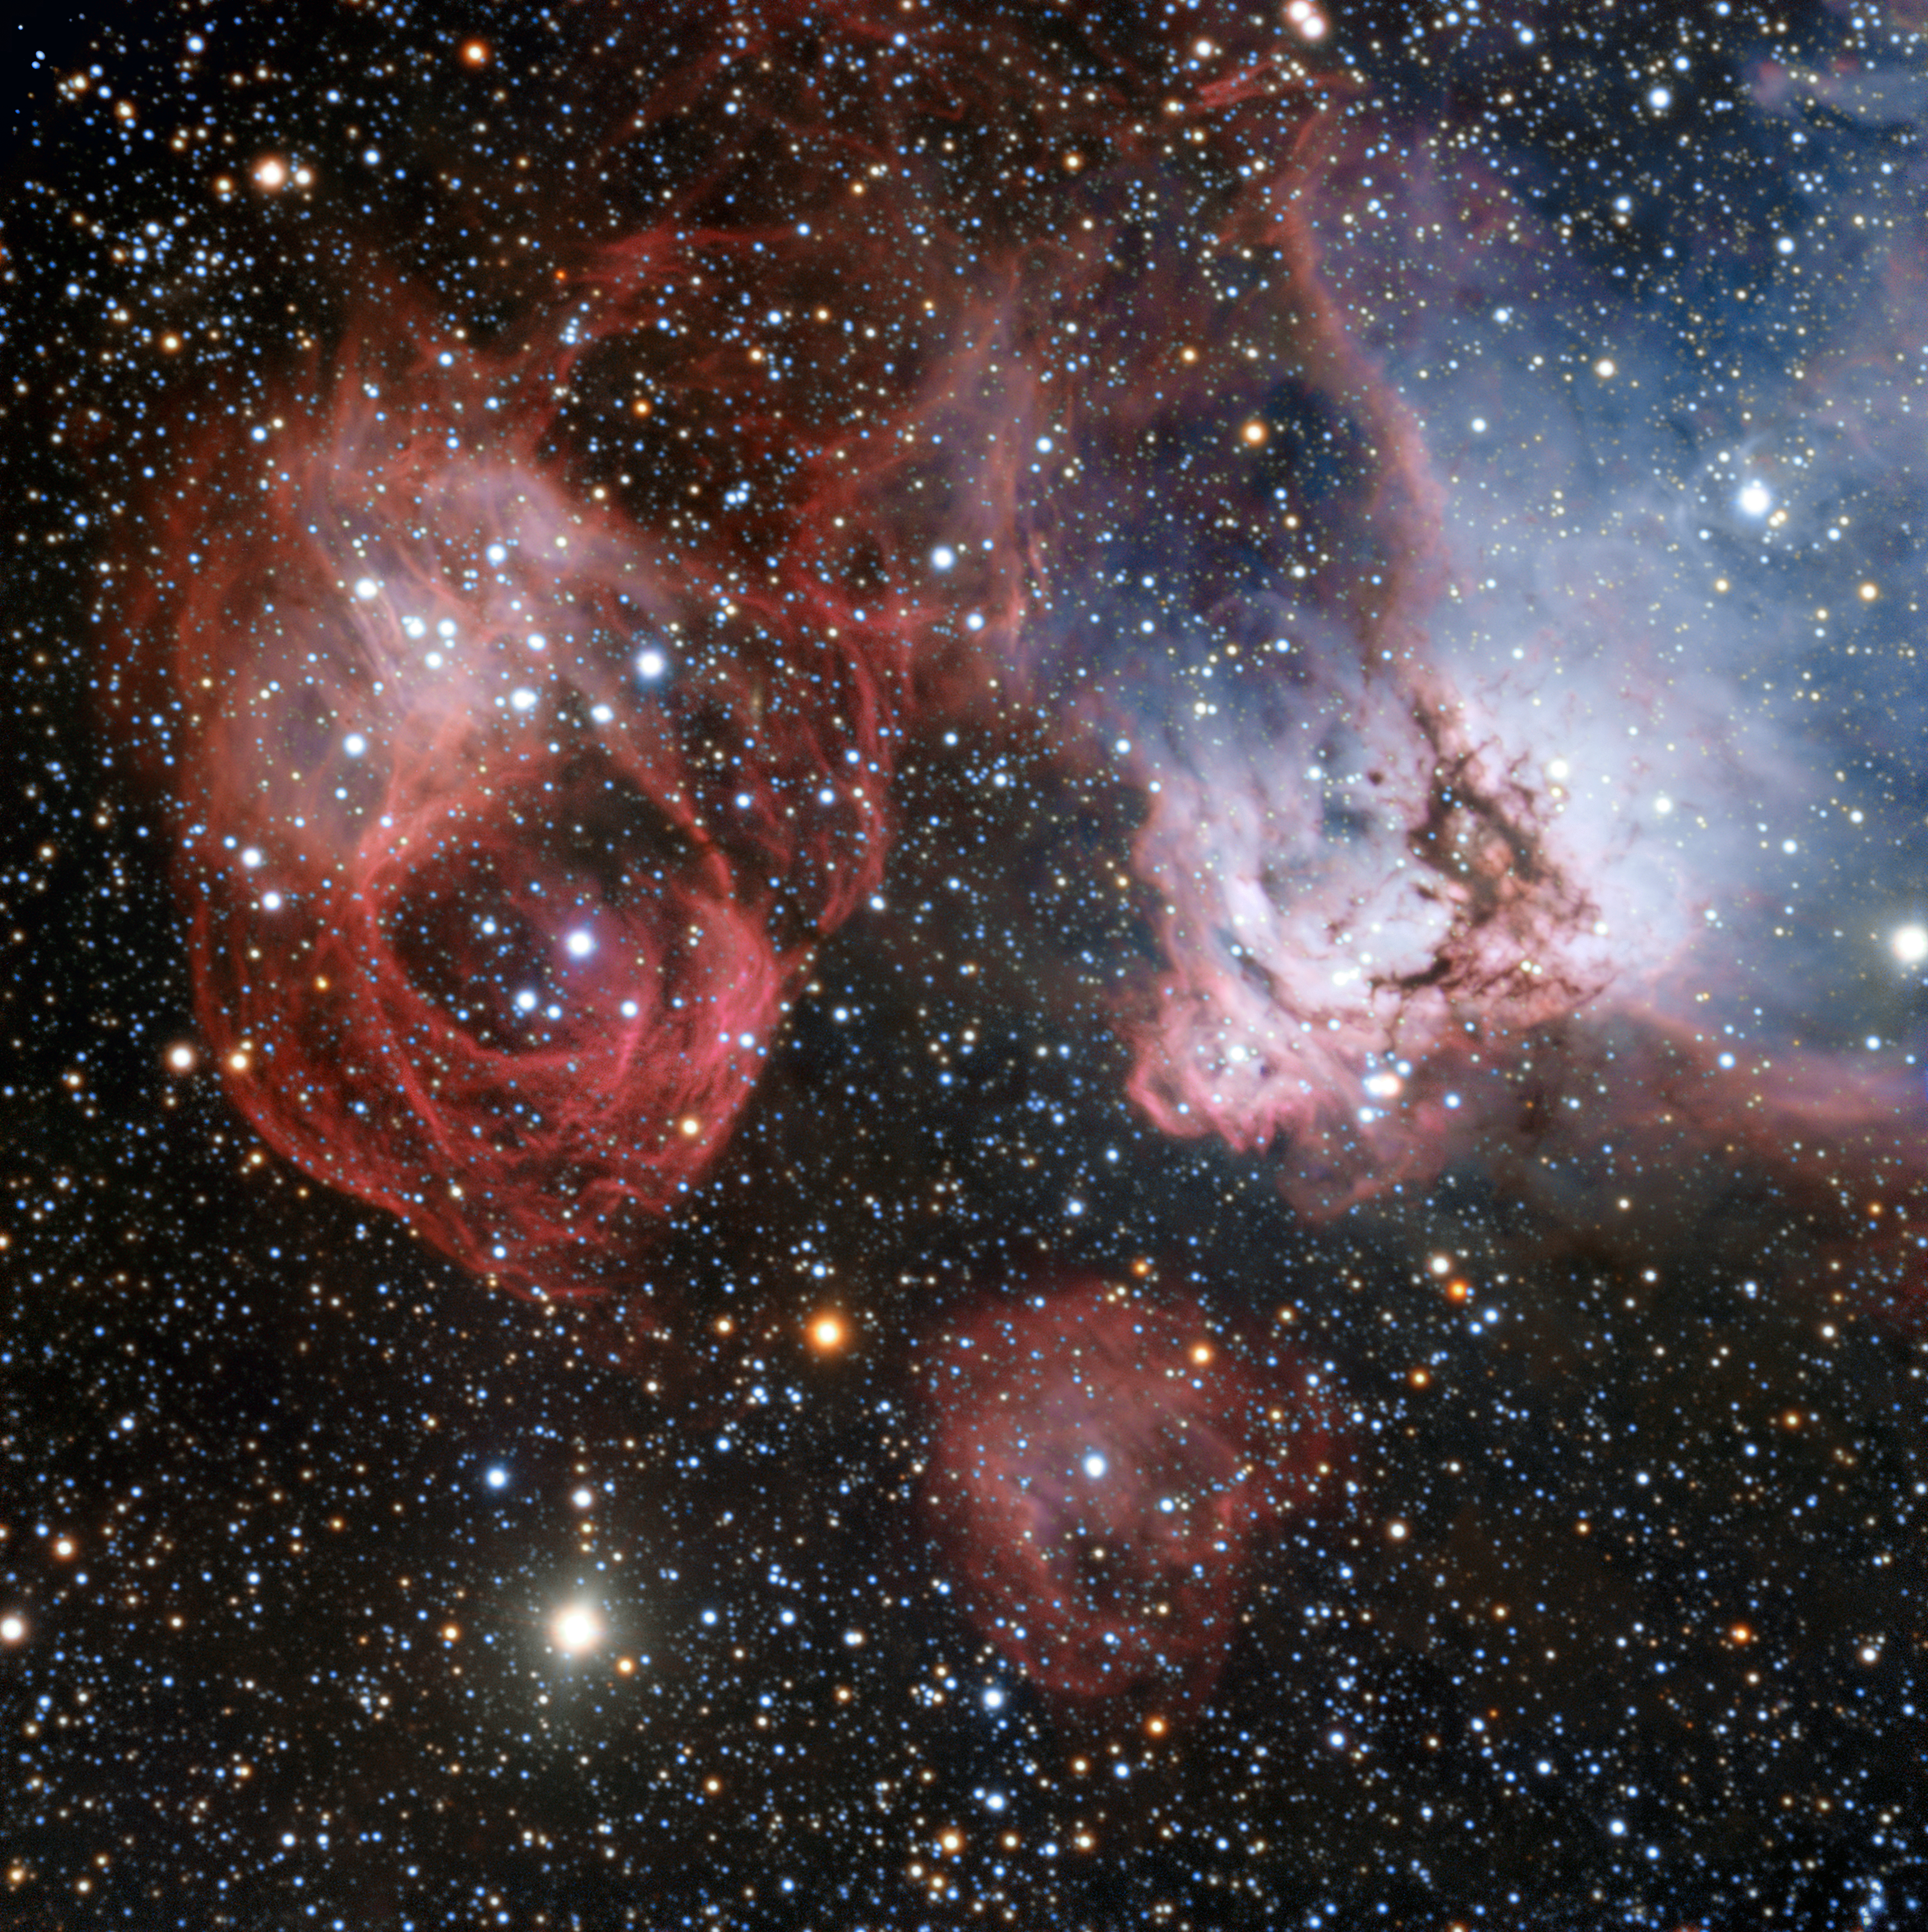

The star formation region NGC 2035 imaged by the ESO Very Large Telescope

The Large Magellanic Cloud is one of the closest galaxies to our own. Astronomers have now used the power of the ESO’s Very Large Telescope to explore NGC 2035, one of its lesser known regions, in great detail. This new image shows clouds of gas and dust where hot new stars are being born and are sculpting their surroundings into odd shapes. But the image also shows the effects of stellar death — filaments created by a supernova explosion (left).

Credit: ESO